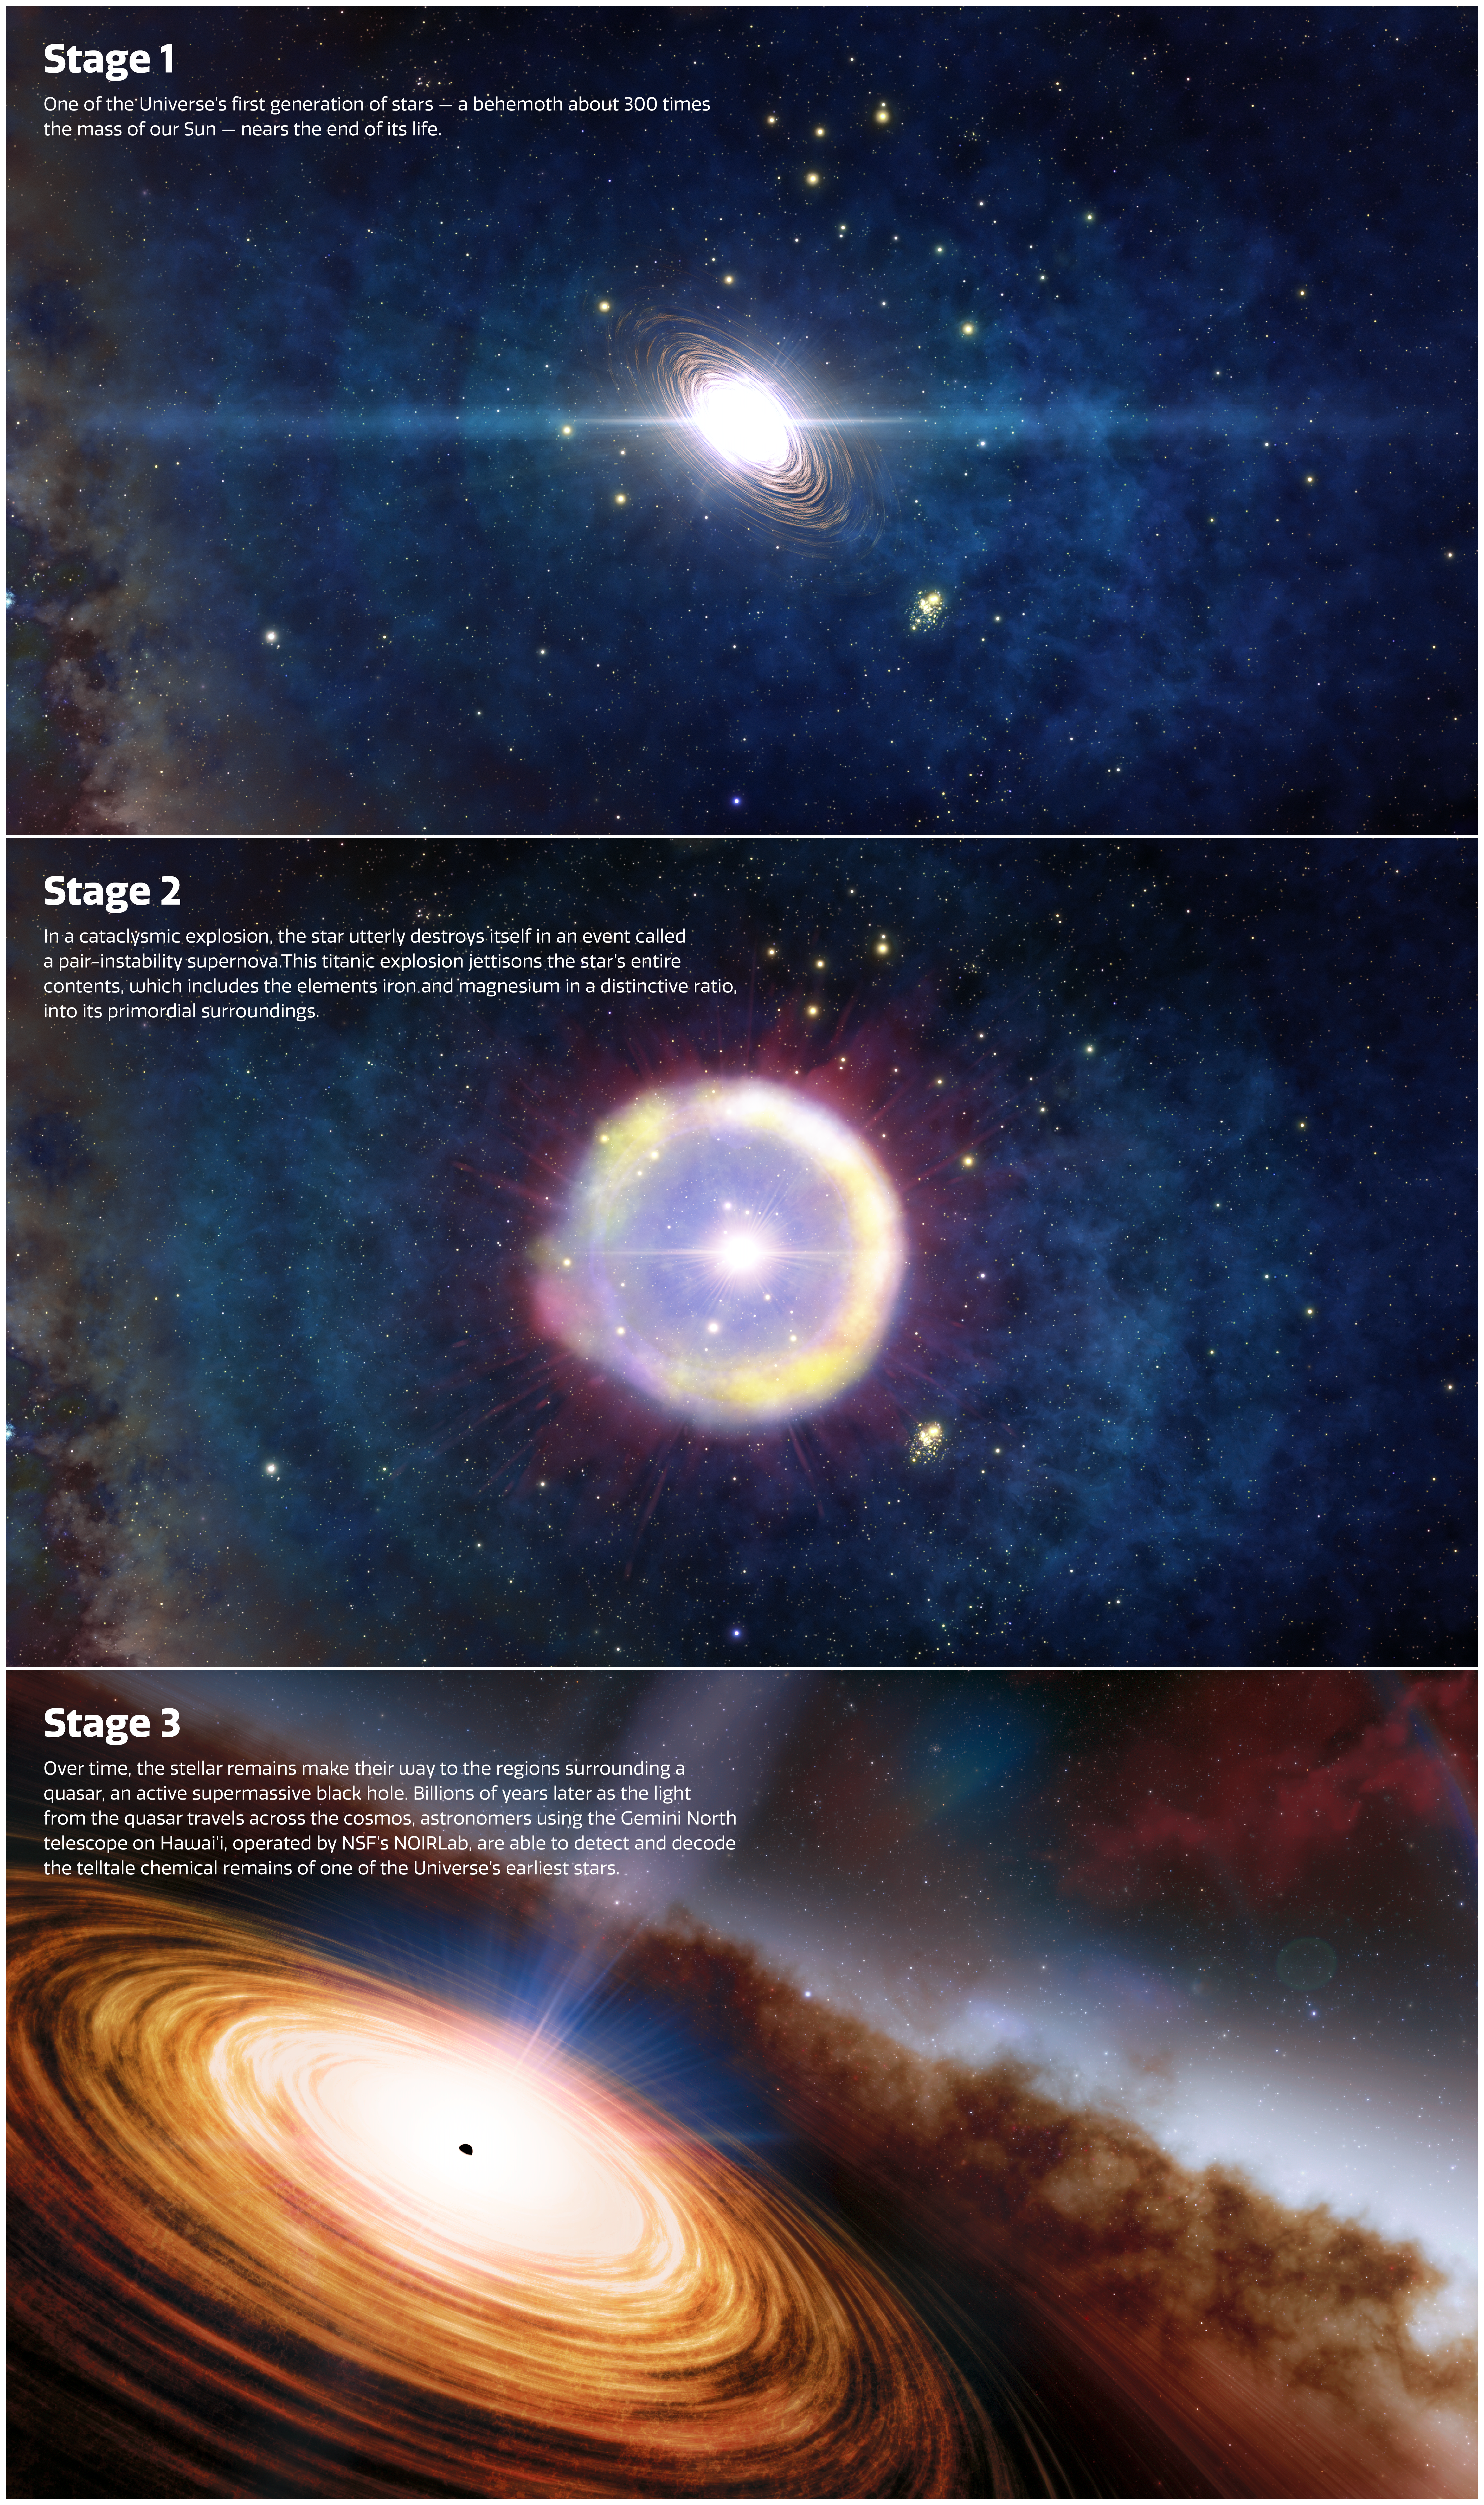

Step by Step Story to Find Potential First Traces of the Universe’s Earliest Stars

The step-by-step story of how astronomers may have discovered the ancient chemical remains of the first stars to light up the Universe. Using an innovative analysis of a distant quasar observed by the 8.1-meter Gemini North telescope on Hawai‘i, operated by NSF NOIRLab, the scientists found an unusual ratio of elements that, they argue, could only come from the debris produced by the all-consuming explosion of a 300-solar-mass first-generation star.

Credit: NOIRLab/NSF/AURA/J. da Silva/Spaceengine